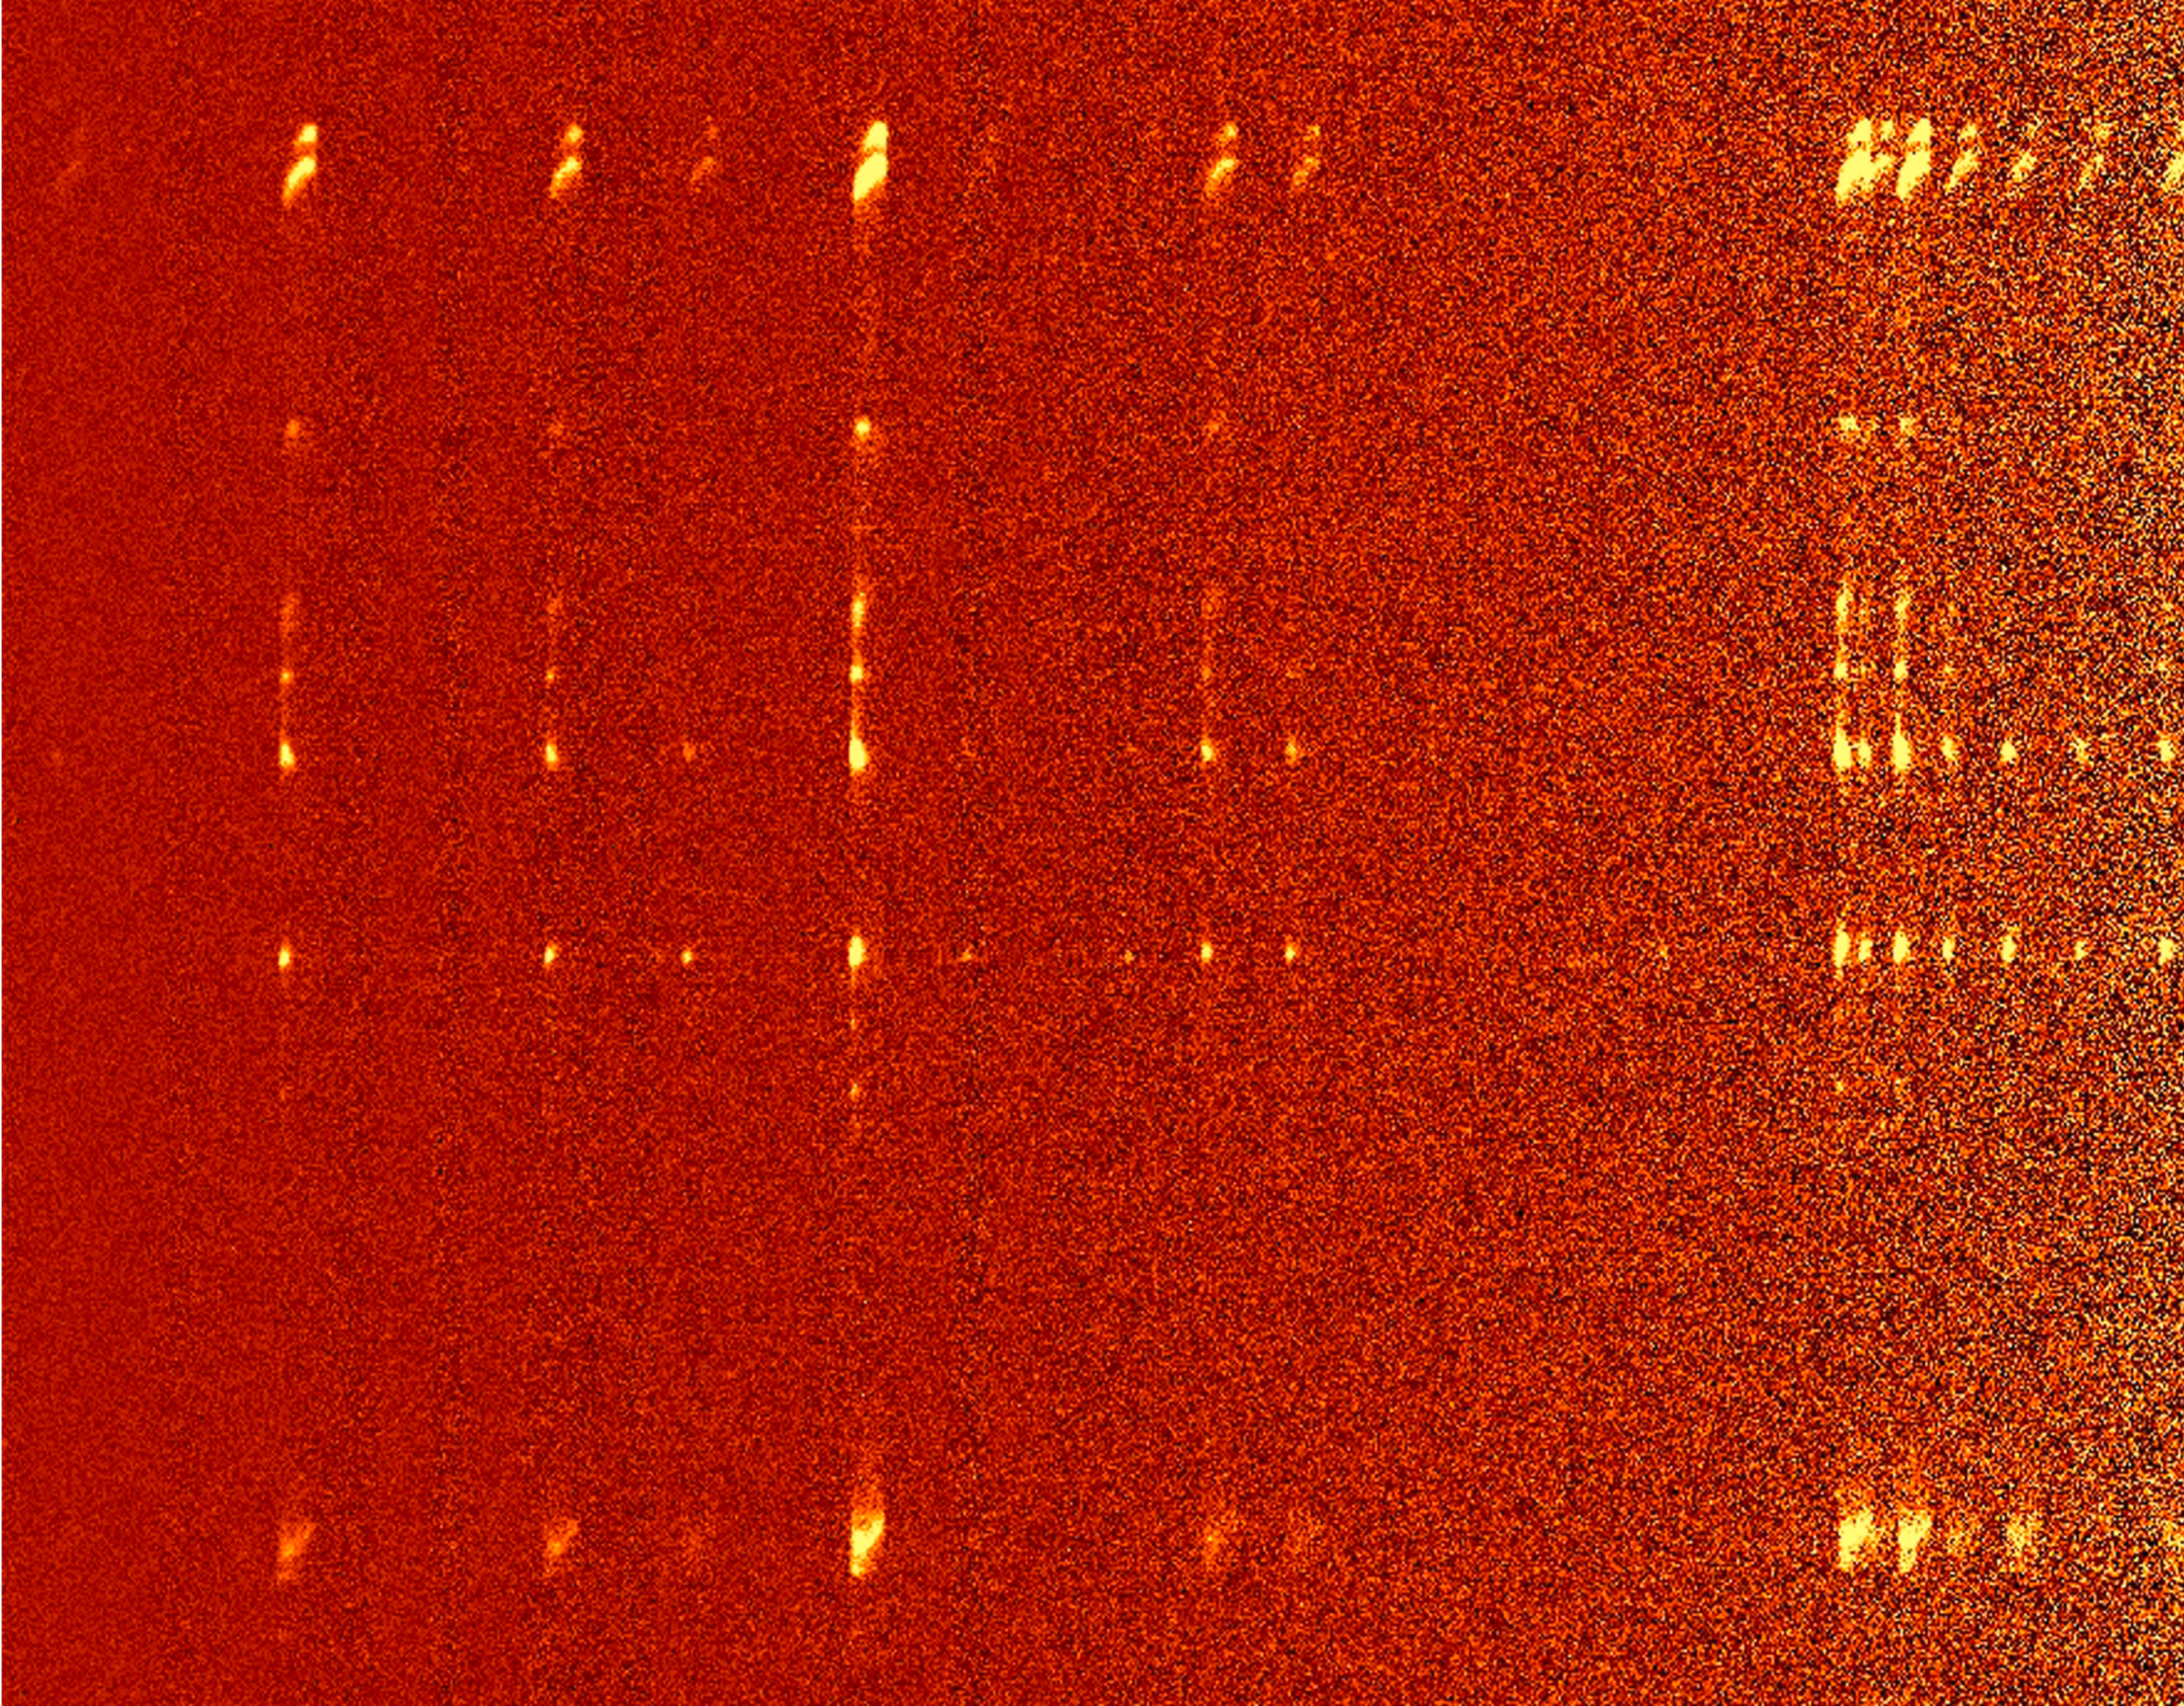

Herbig-Haro object HH212

The image shows a long-slit (2 arcmin) spectrum in the 2 - 2.5µm spectral region of the Herbig Haro object HH212 . The spectral resolution is about 500. It is believed that a protostar - that is invisible even at infrared wavelengths - is responsible for the two pulsed jets seen in this spectral image. They are remarkable because of the high degree of symmetry of the 'blobs' which have been ejected in opposite directions (up and down in this image). Each of the individual 'images' shows the jets in a different spectral line emitted by molecular hydrogen that has been shock excited by the impact of the ejected gas.

Credit: ESO